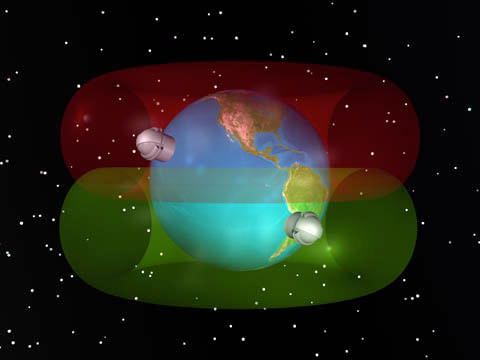

Gemini's Global Positioning

Illustration showing Gemini's locations on the Earth and how this allows Gemini to see the entire sky. Also available as broadcast quality animation upon request. Gemini Observatory Image/Video Usage Policy

Technical Details:
Created as 3-D model in Bryce. Earth image from satellite data.

Credit: International Gemini Observatory